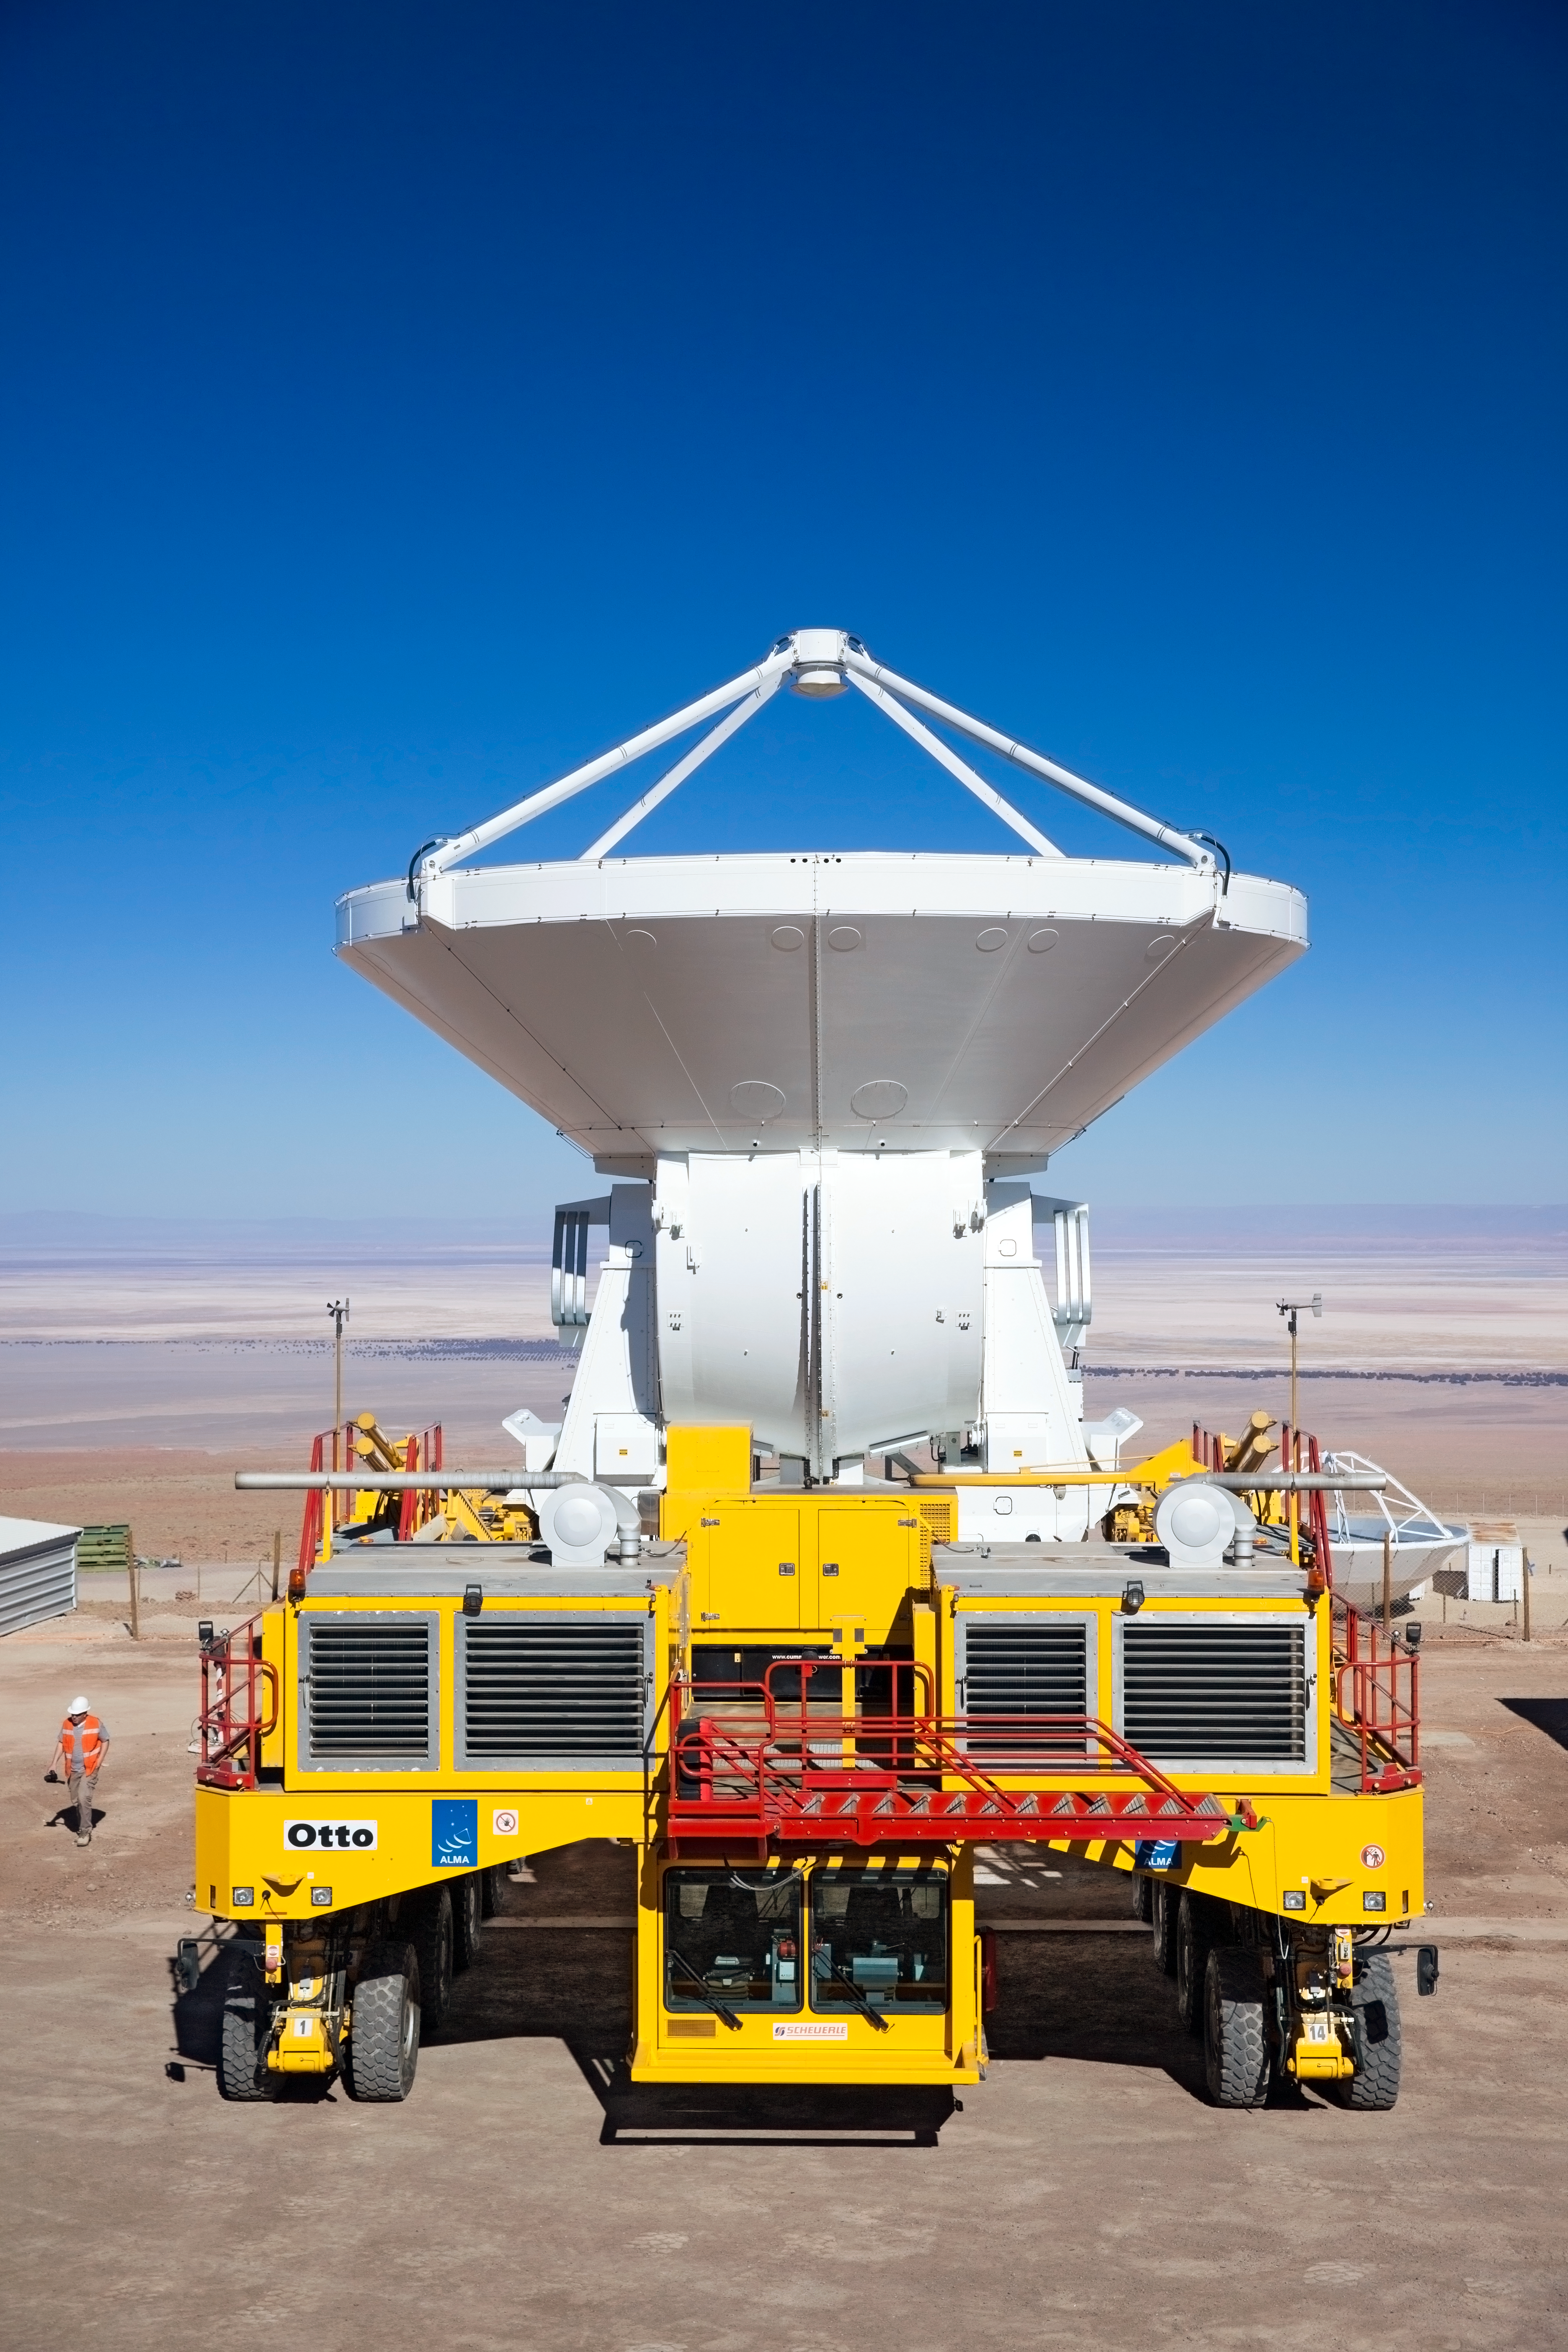

Antenna in transit

The ability to reposition its antennas is part of what makes ALMA such a powerful telescope. The antennas, which are constructed from state-of-the-art precision components, each weigh over 100 tons, so moving them around requires specially designed vehicles — the ALMA transporters.

Credit: ESO/S. Fandango